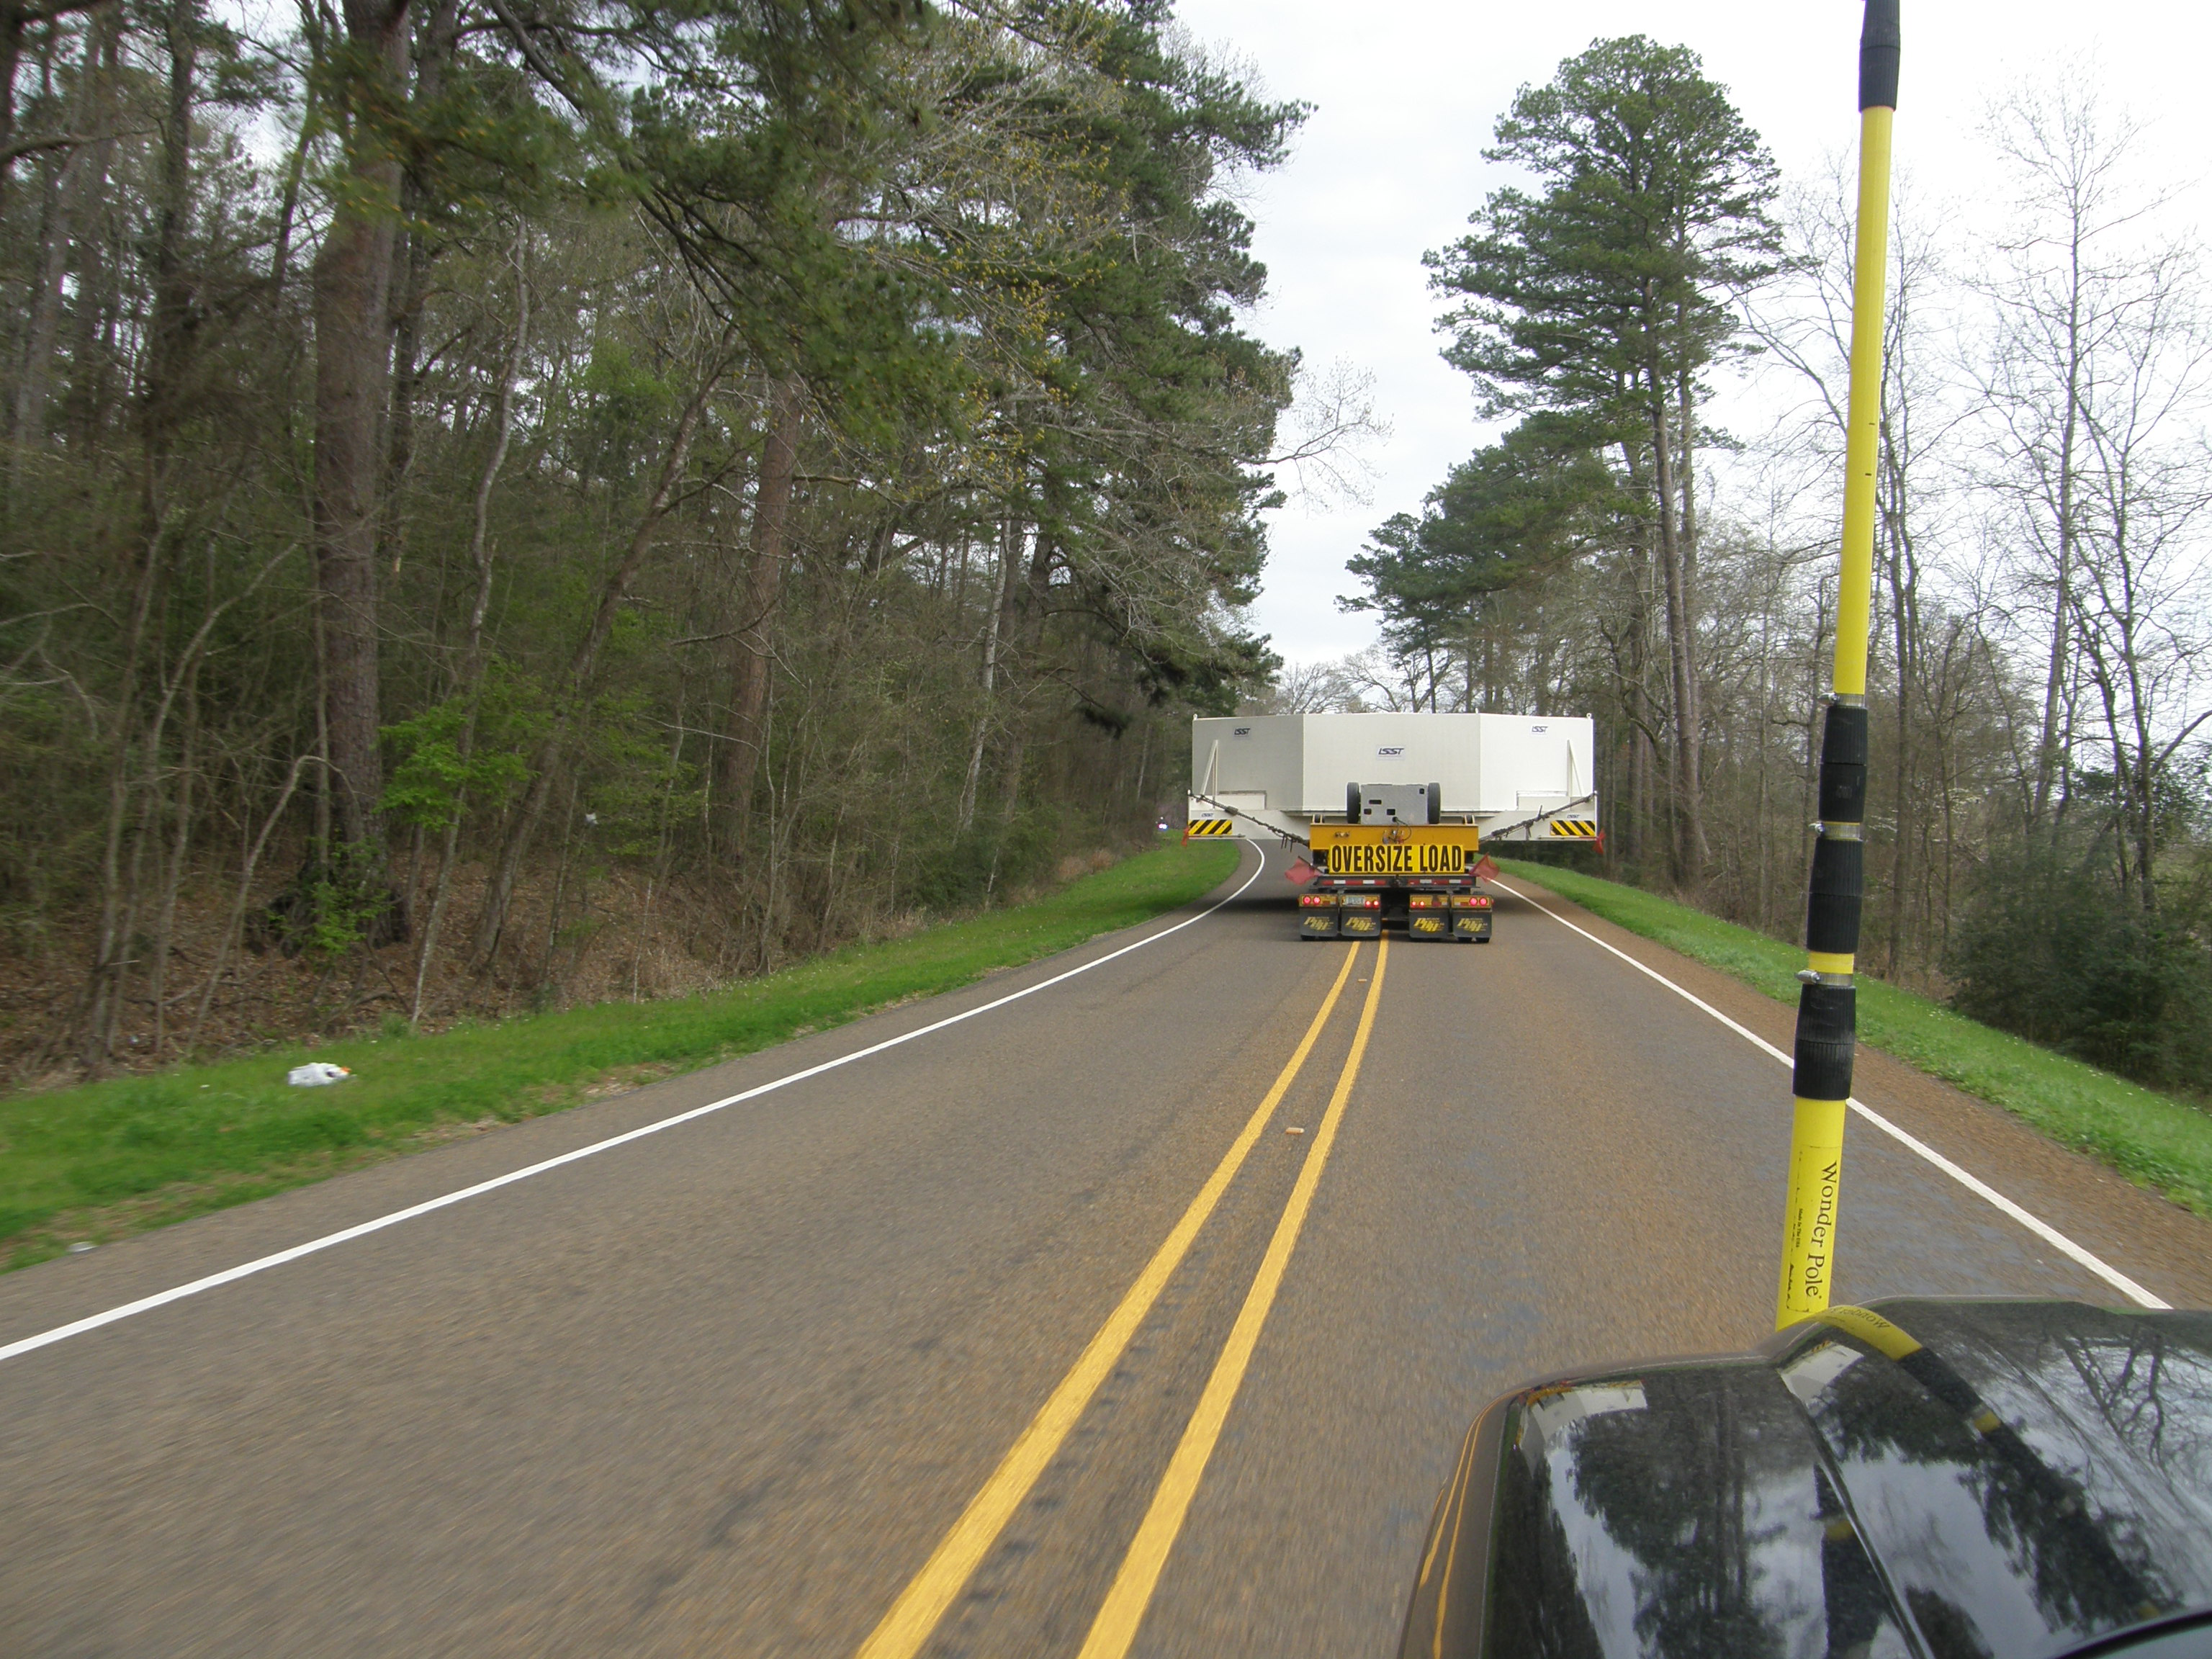

M1M3 Travels from Tucson to Houston

The LSST Primary/Tertiary Mirror (M1M3) in route from Tucson, where it left on March 15th, to Houston, where it arrived successfully on March 21st. From Houston, the mirror will ship to Coquimbo, Chile.

Credit: Precision Heavy Haul Inc./Rubin Observatory/NSF/AURA